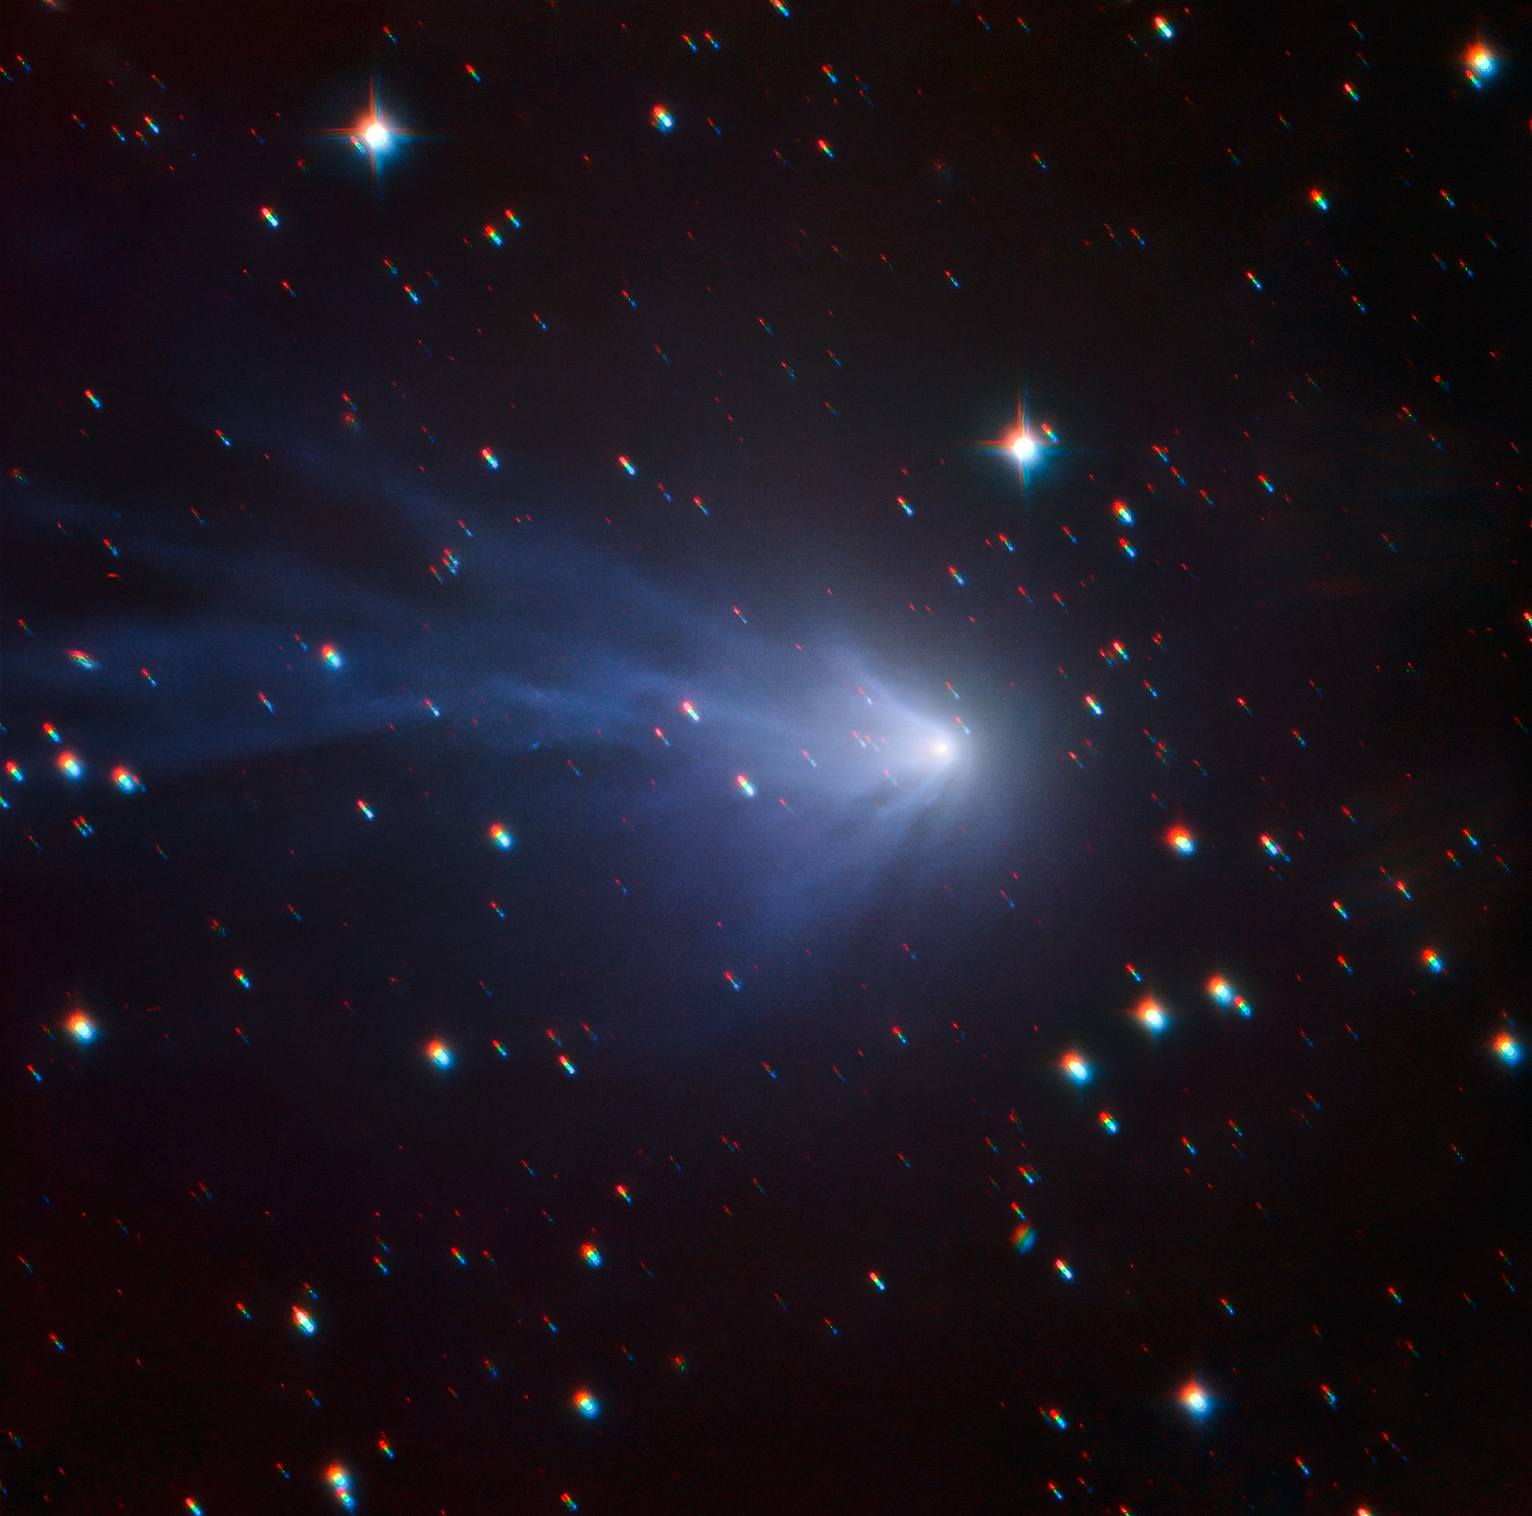

Once in a blue comet

This image features a comet located in the outer reaches of the Solar System: comet C/2016 R2 (PANSTARRS). As its name suggests, the comet was discovered in 2016 by the Pan-STARRS telescopes in Hawai’i. The new image seen here was captured by a project based at ESO’s Paranal Observatory in Chile named the Search for habitable Planets EClipsing ULtra-cOOl Stars — or SPECULOOS for short.

Comets are balls of dust, ice, gas and rock. When they pass close to the Sun, their ice warms up, turns to gas, and escapes in a process called “outgassing”. This process forms fuzzy envelopes around the comets’ nucleus, called comas, and distinctive tails. Observations from SPECULOOS show that the tail of C/2016 R2 (PANSTARRS) changes dramatically across a single night, making for a dynamic set of images. The image shown here, and accompanying frames in the time-lapse movie, comprise observations taken on 18 January 2018 during the test phase of SPECULOOS’s Callisto telescope, and were taken when the comet was 2.85 AU from the Sun (1 AU being the Earth-Sun distance) and travelling inwards.

This comet is particularly exciting because of the rare compounds and molecules that scientists have detected in its coma: carbon monoxide and nitrogen ions. These compounds give the comet distinctive blue emission lines — so much so that it is nicknamed “the blue comet”. This shy comet only orbits the Sun once every 20 000 years, its most recent approach being in May 2018. This image was taken over a period of time as the telescope tracked the comet’s motion; the bright streaks of light in the background are faraway stars, but the comet and its gaseous coma are all in focus, a testament to the tracking power of SPECULOOS.

Credit: ESO/SPECULOOS Team/E. Jehin